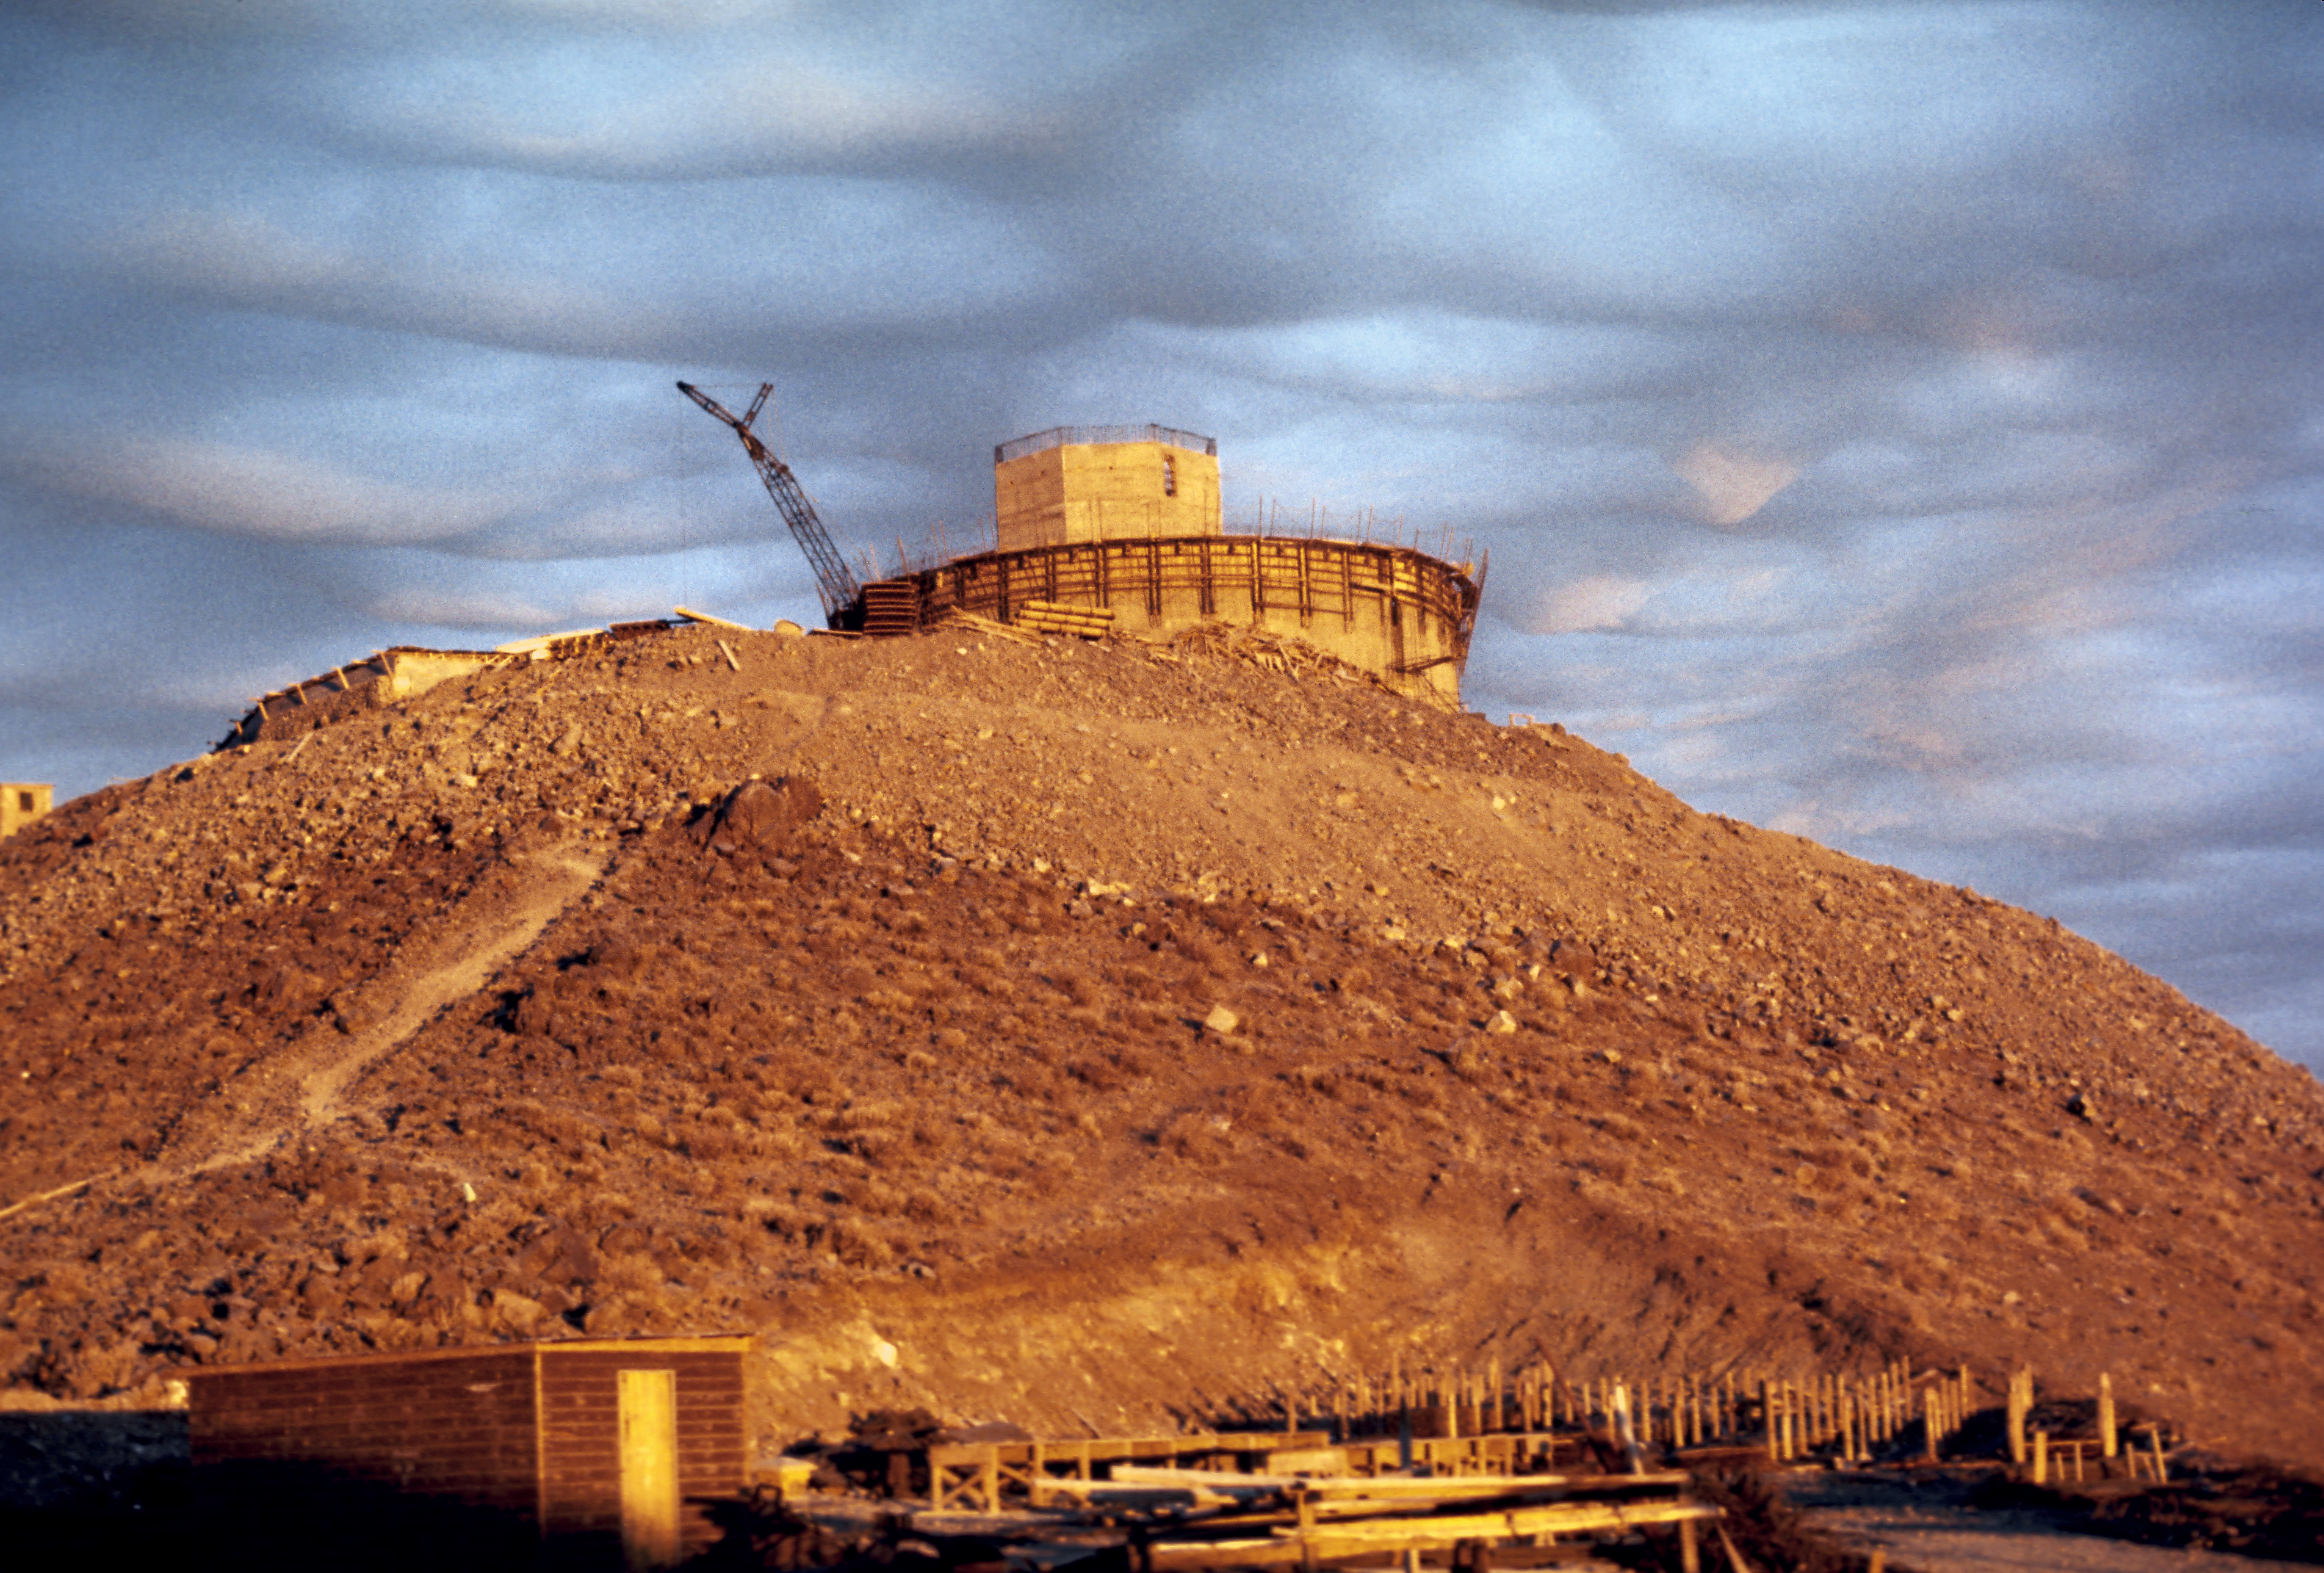

Construction of the ESO 3.6-metre telescope dome

The 3.6-m telescope dome taking shape, above a very peculiar and rare layer of clouds on the La Silla Observatory.

Credit: ESO/J. Denoyelle